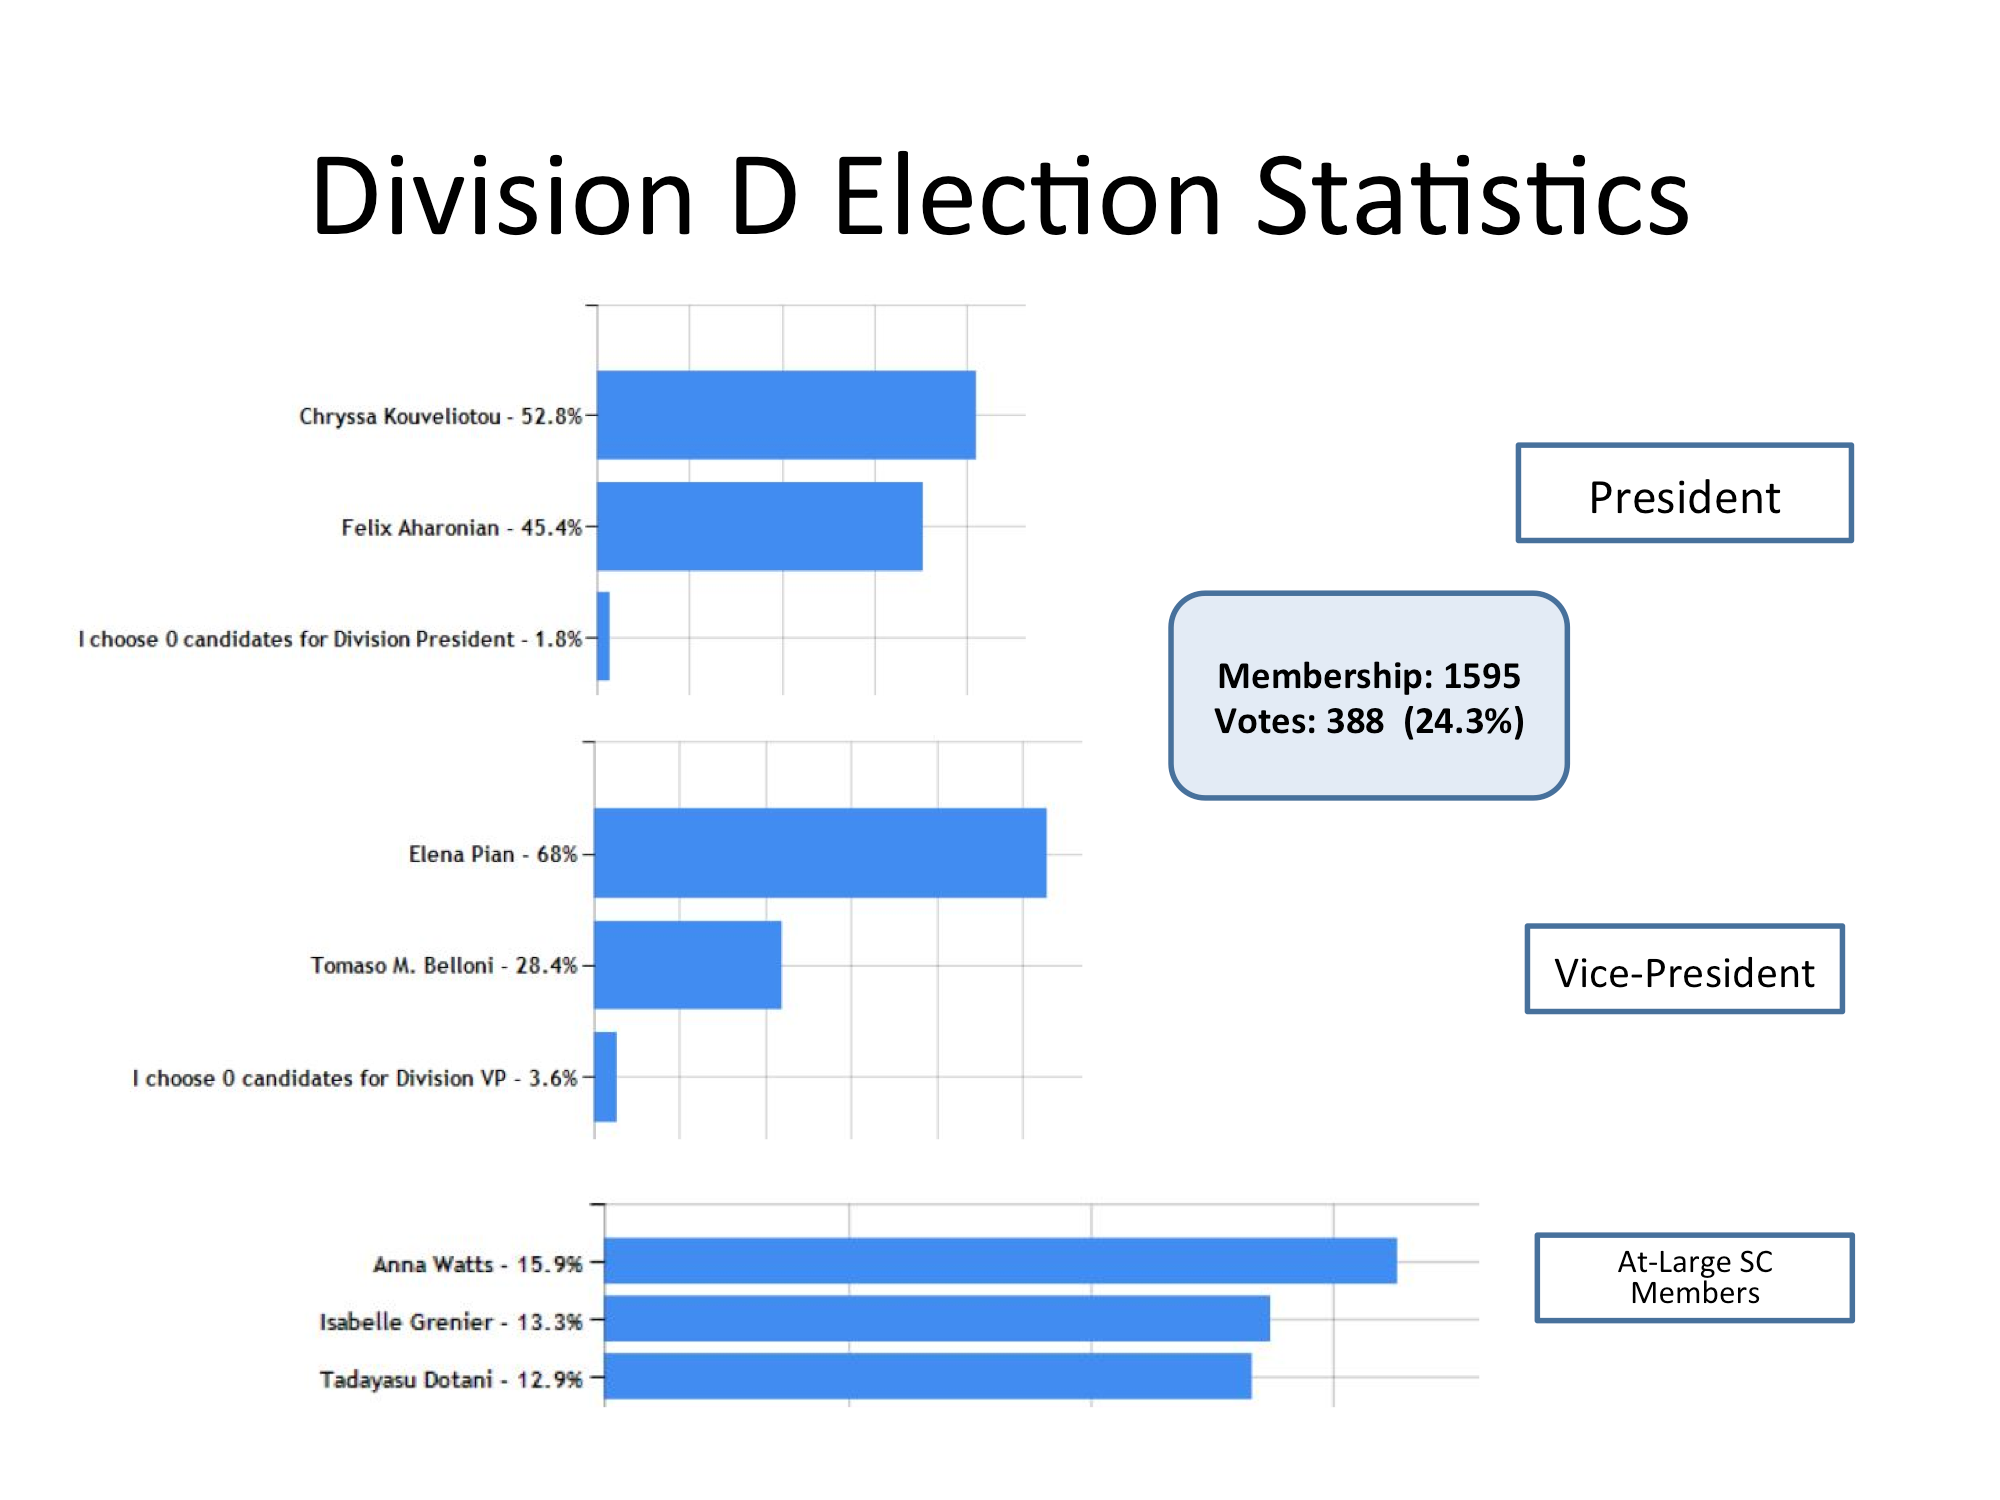

Division D Election Statistics

As of June 2015.

Credit: IAU